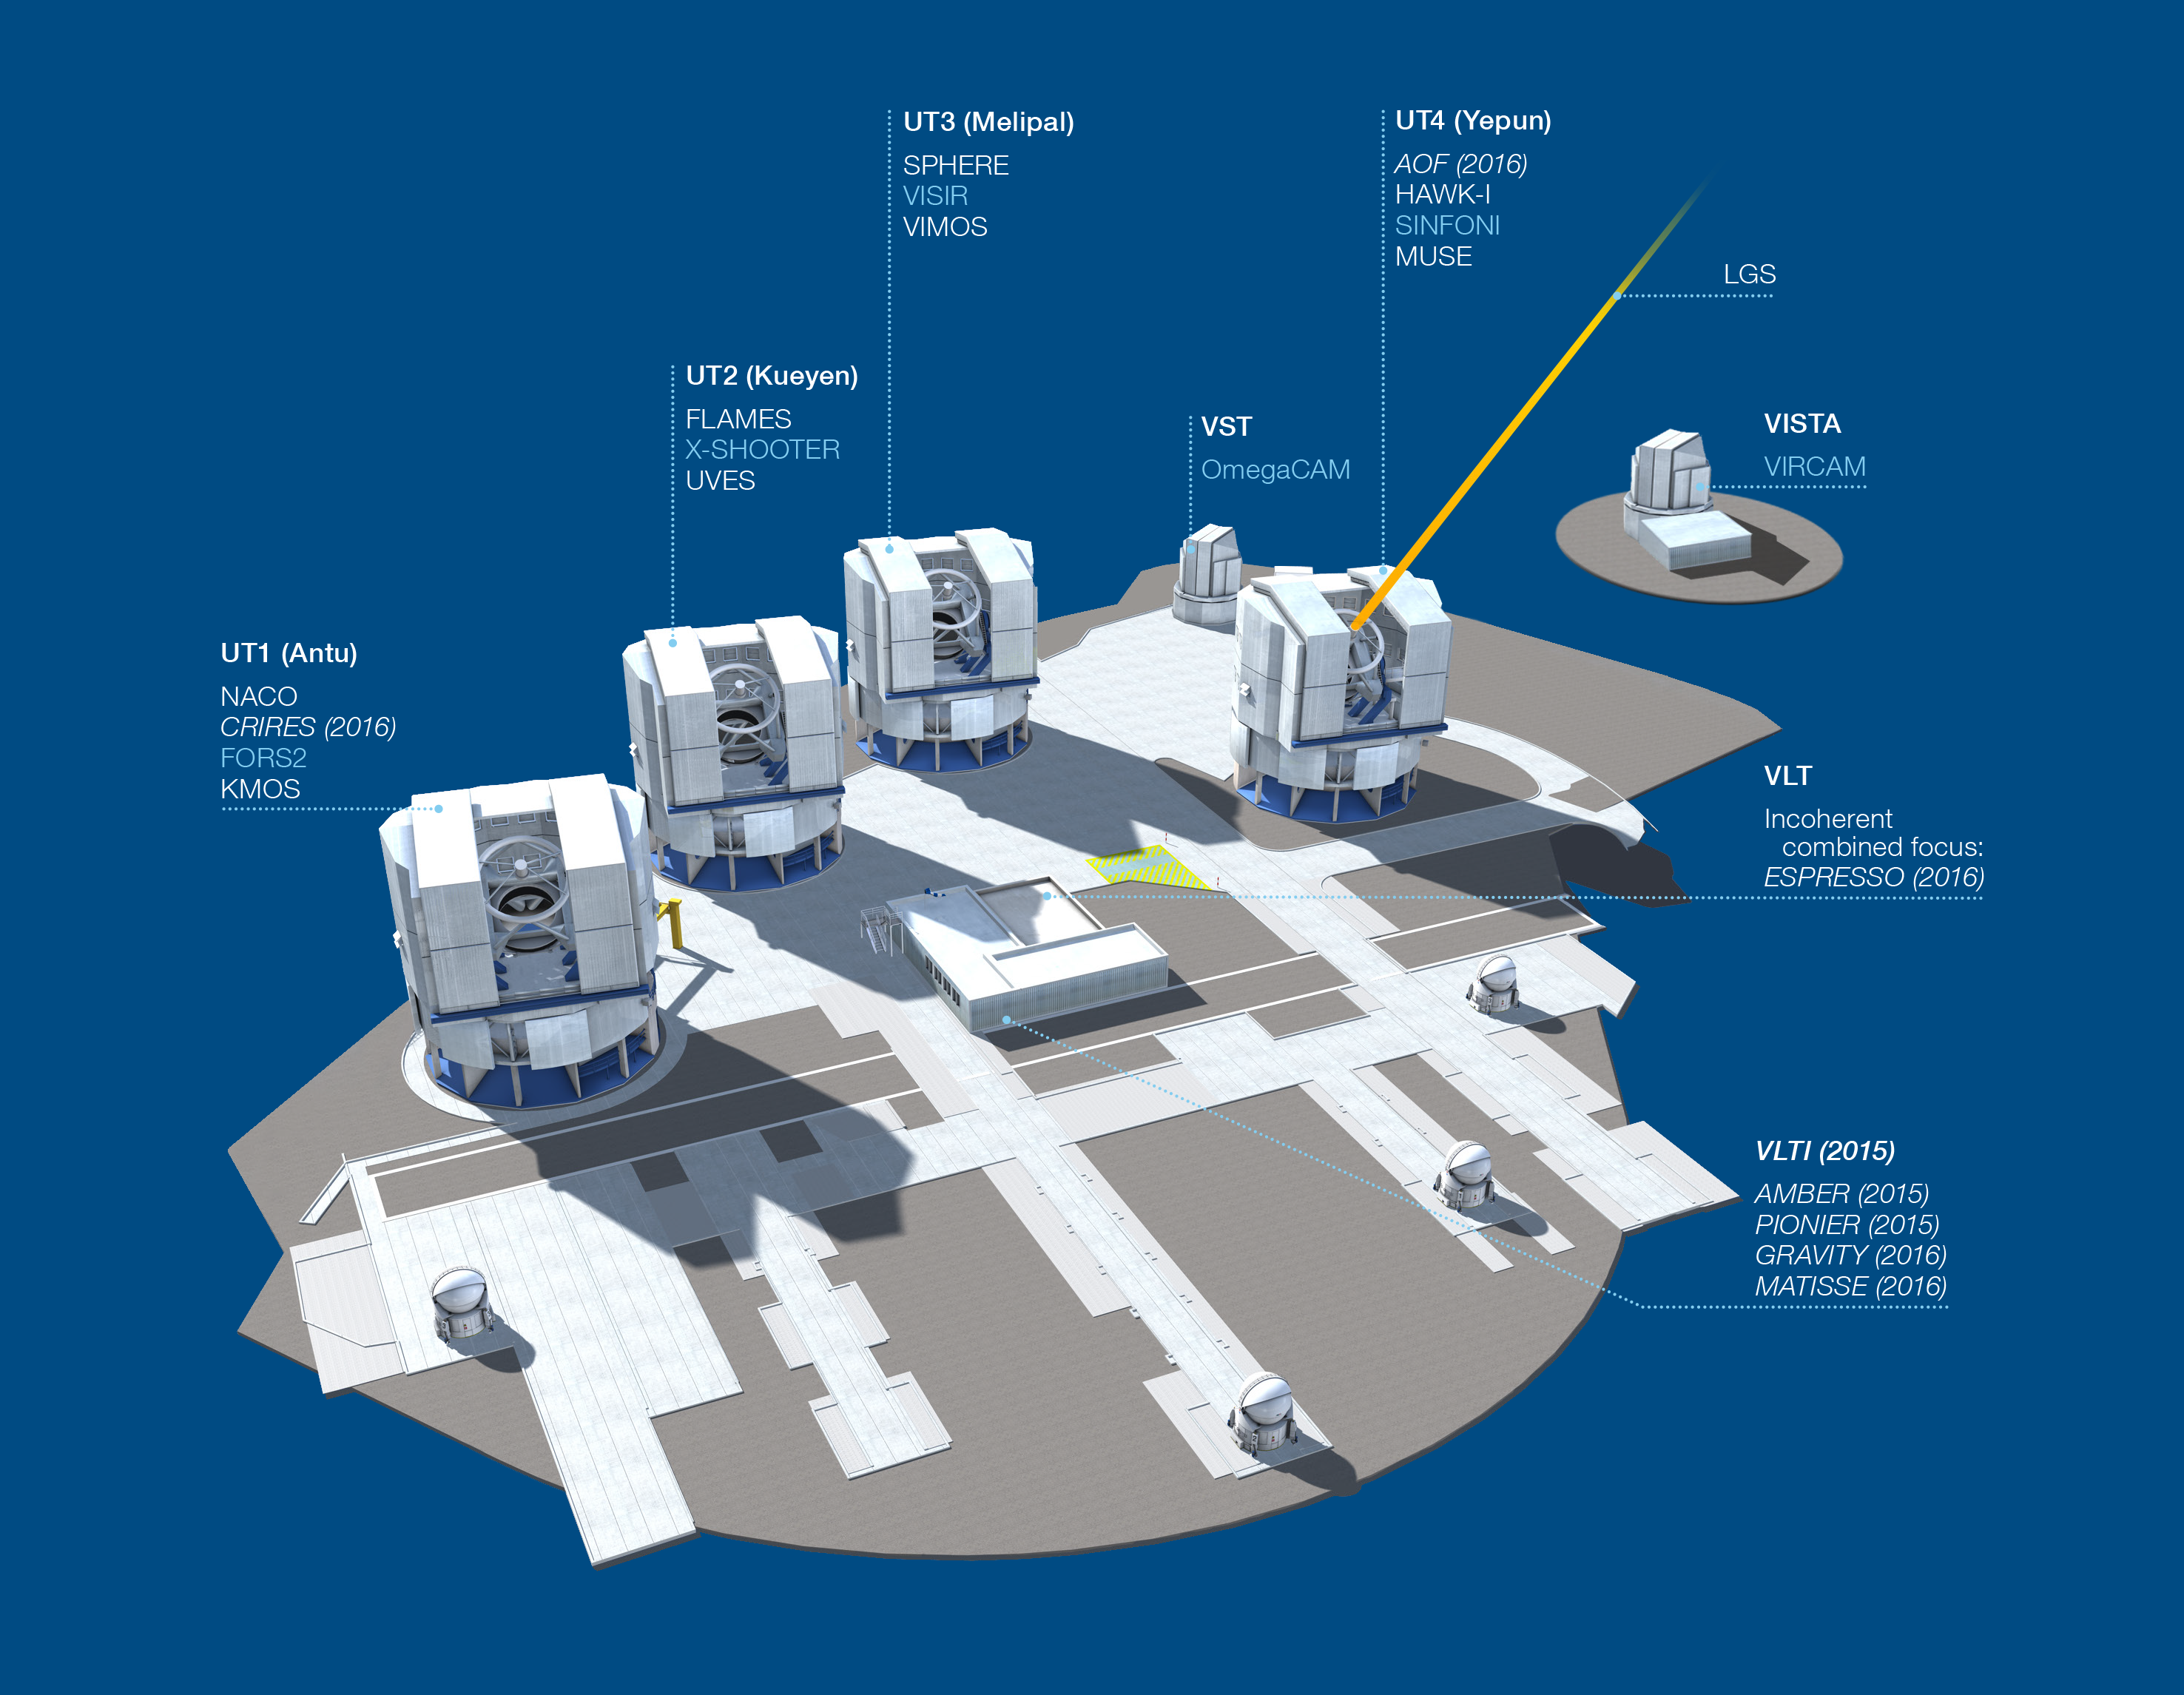

Paranal Observatory – instruments (period 95)

The Paranal Observatory telescopes and instruments. Instruments listed in blue are at the Cassegrain focii of the telescopes. Instruments listed in italics are not yet installed or not available.

This diagram is correct for ESO Period 95 starting 1 April 2015.

For an updated image, please visit: http://www.eso.org/public/teles-instr/vlt/vlt-instr/

Credit: ESO